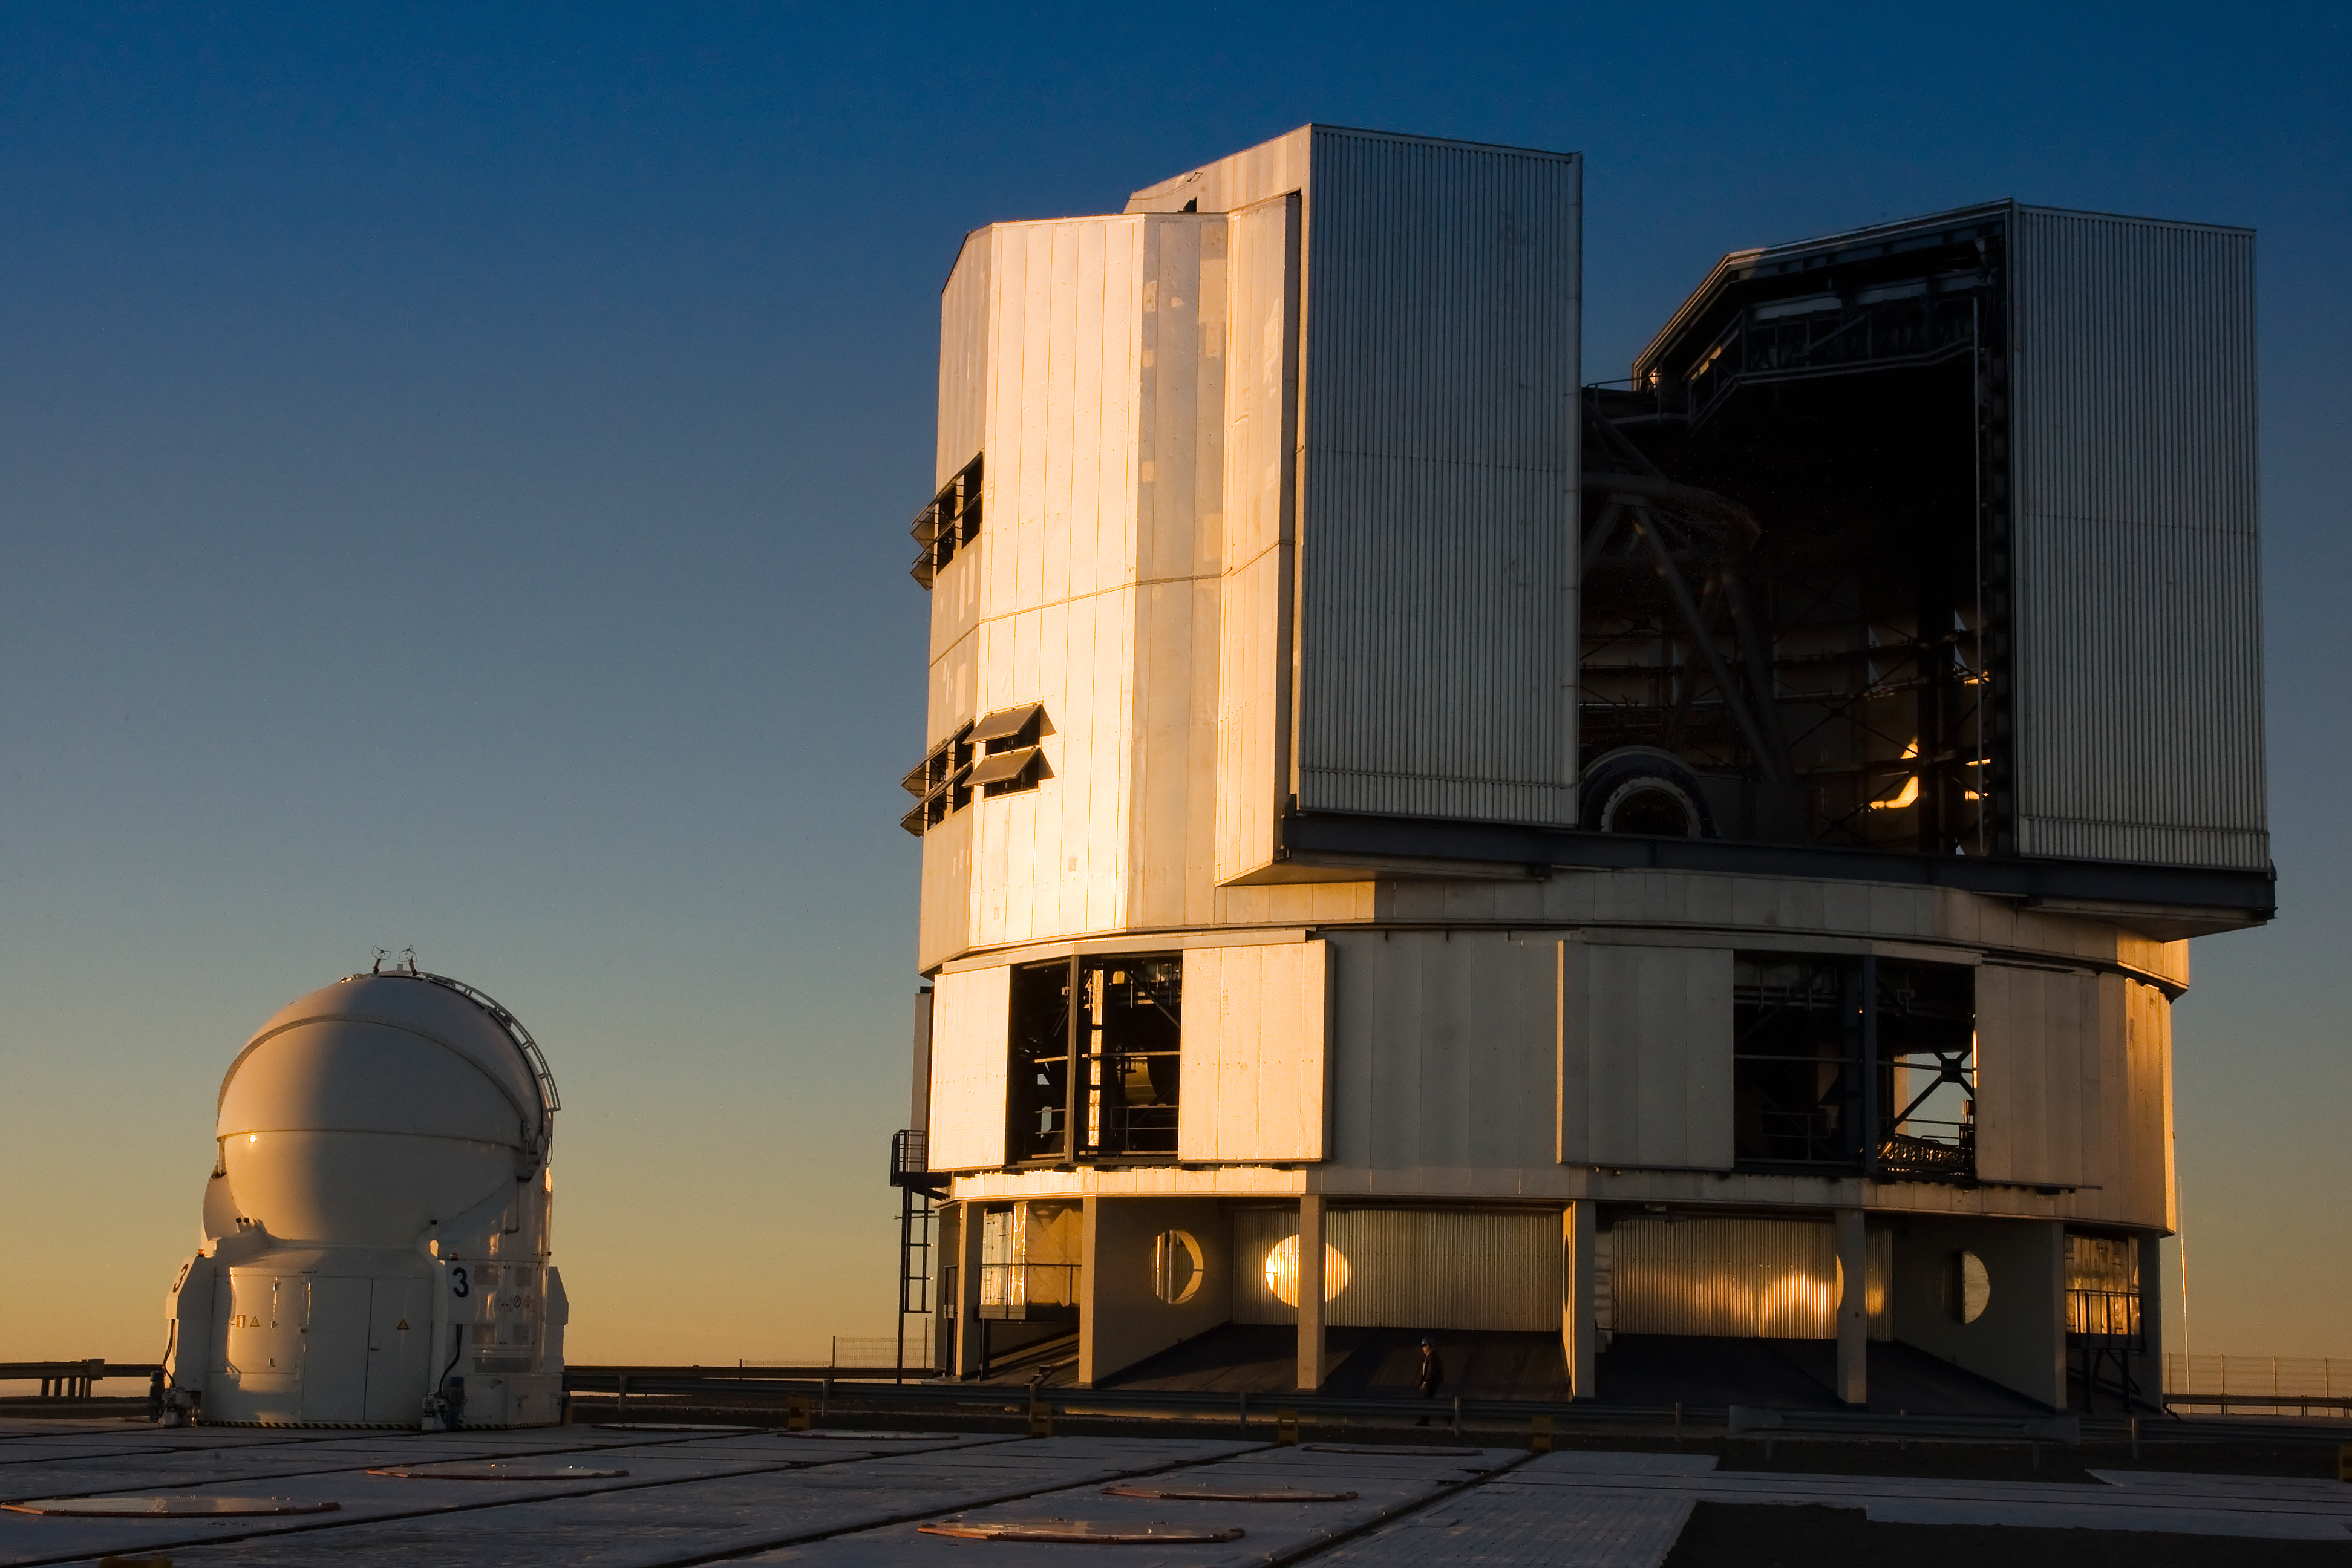

VLT Unit and Auxiliary Telescope at Paranal

A Unit Telescope of the Very Large Telescope (VLT) at ESO's Cerro Paranal observing site, with an Auxiliary Telescope in front of it. The VLT is the world’s most advanced optical instrument, consisting of four Unit Telescopes with main mirrors 8.2-m in diameter and four movable 1.8-m diameter Auxiliary Telescopes. The telescopes can work together, in groups of two or three, to form a giant interferometer, allowing astronomers to see details up to 25 times finer than with the individual telescopes. Located in the Atacama Desert of Chile, Paranal is over 2600 metres above sea level, providing incredibly dry, dark viewing conditions.

Credit: Iztok Boncina/ESO